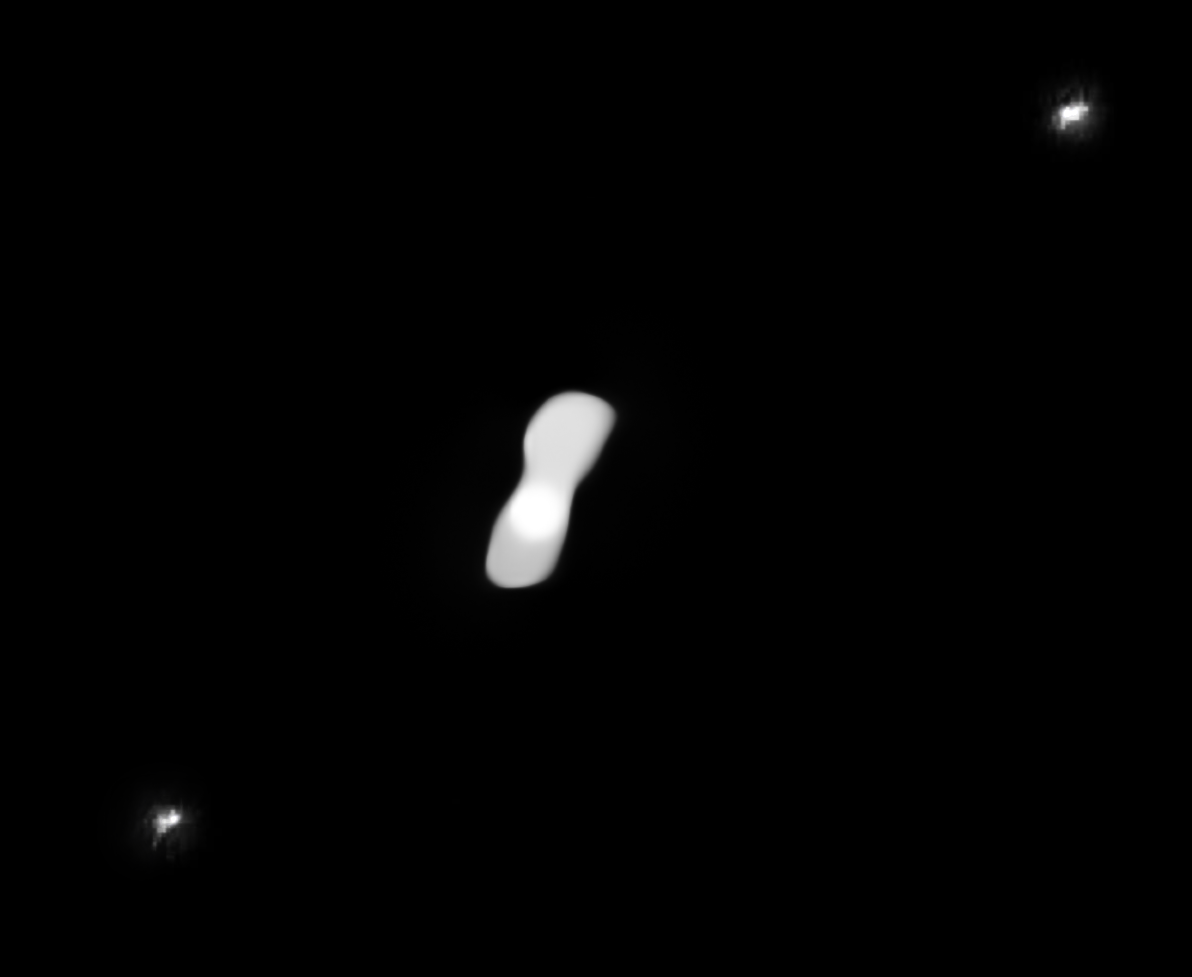

Processed SPHERE image showing the moons of Kleopatra

This processed image, based on observations taken in July 2017, shows the two moons of the asteroid Kleopatra (the central white object), AlexHelios and CleoSelene, which appear as two small white dots in the top-right and bottom-left corners of the picture.

Kleopatra’s moons are difficult to see in the raw images — which were taken with the Spectro-Polarimetric High-contrast Exoplanet REsearch (SPHERE) instrument on ESO’s VLT — owing to glare around the asteroid, inherent to this kind of adaptive-optics observations. To achieve this view, the images of Kleopatra have been processed to remove the glare and reveal the moons.

Credit: ESO/Vernazza, Marchis et al./MISTRAL algorithm (ONERA/CNRS)